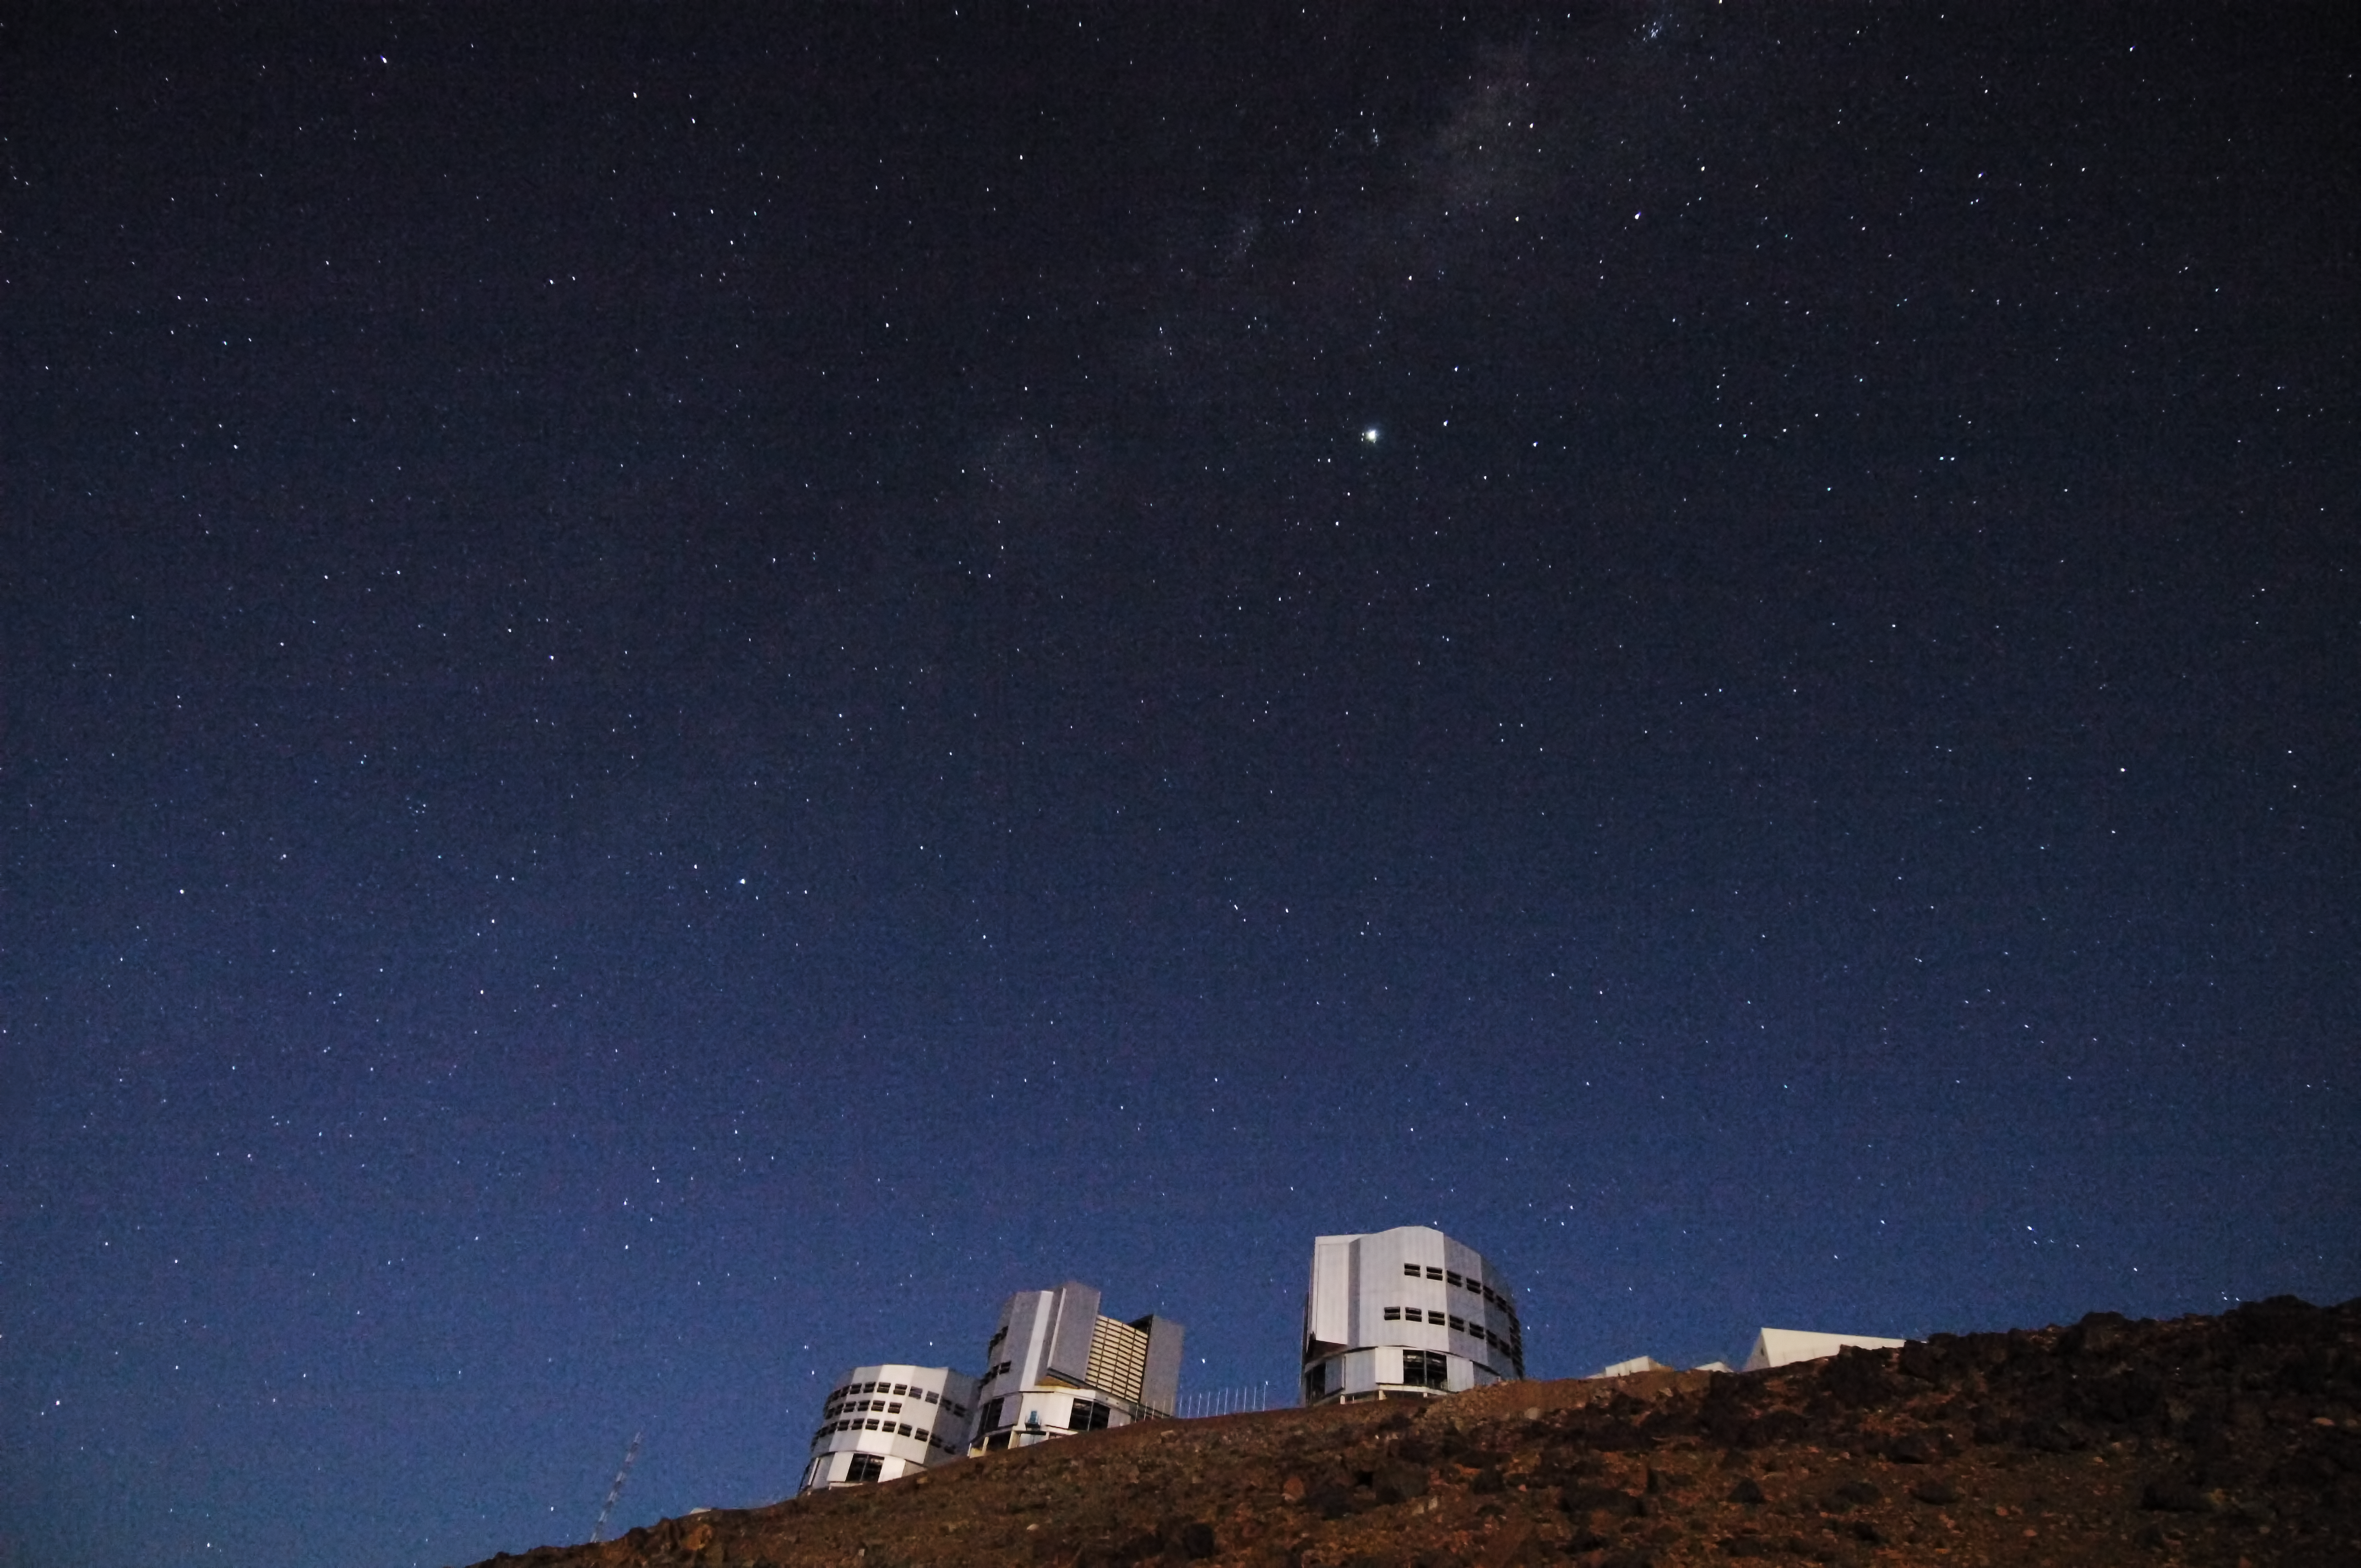

ESO Very Large Telescope

The ESO Very Large Telescope (VLT) at Cerro Paranal at night, Chile.

Credit: ESO/F. Kamphues